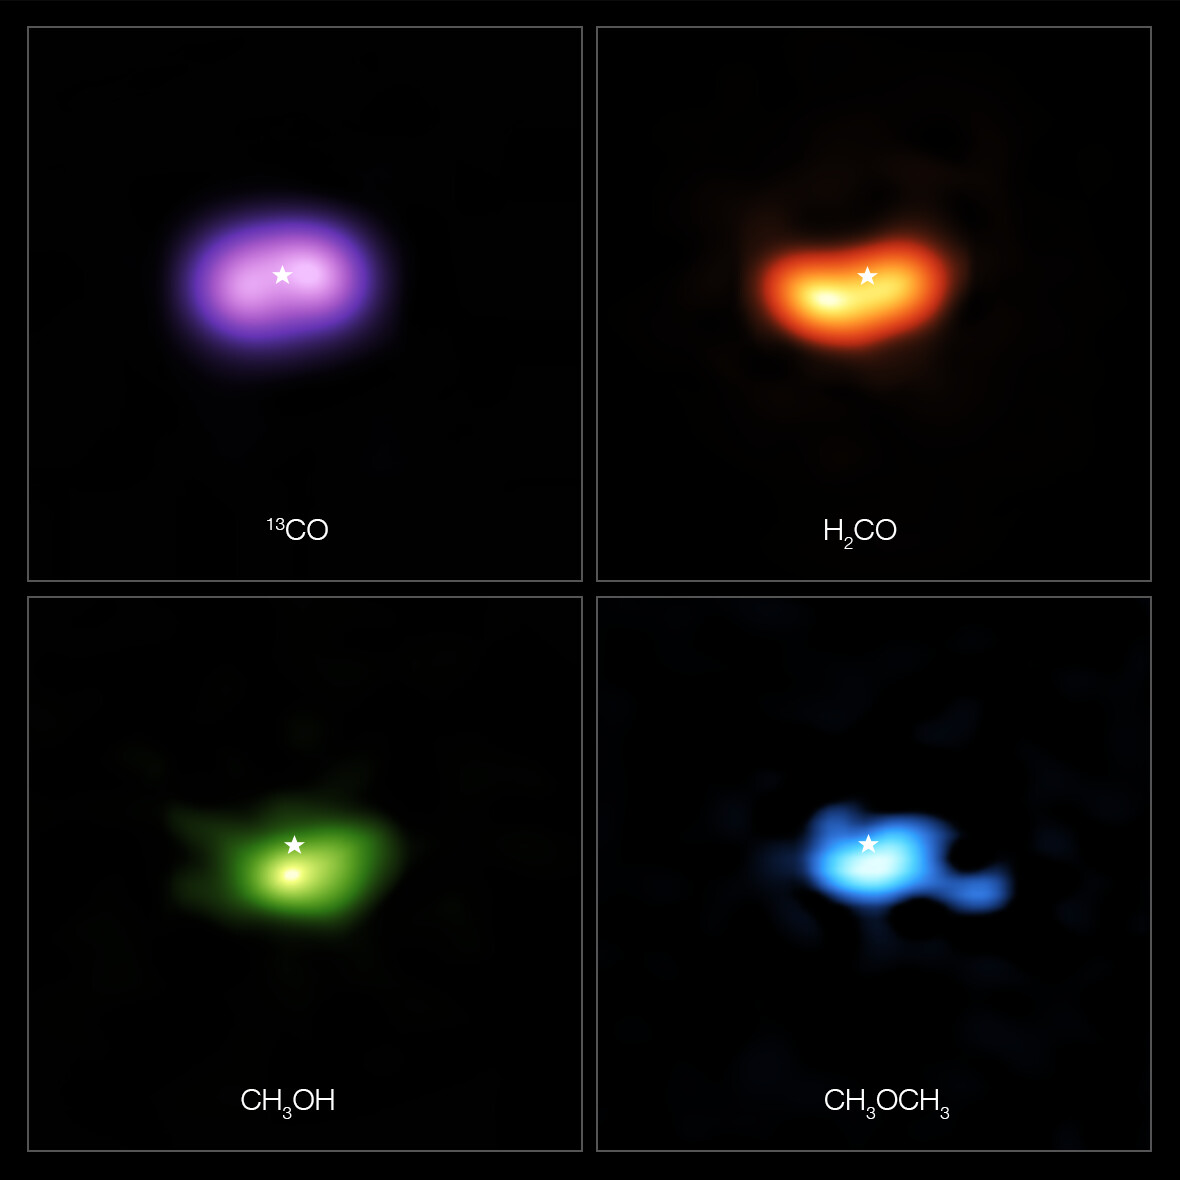

Molecules in the disc around the star IRS 48

These images from the Atacama Large Millimeter/submillimeter Array (ALMA) show where various gas molecules were found in the disc around the IRS 48 star, also known as Oph-IRS 48. The disc contains a cashew-nut-shaped region in its southern part, which traps millimetre-sized dust grains that can come together and grow into kilometre-sized objects like comets, asteroids and potentially even planets. Recent observations spotted several complex organic molecules in this region, including formaldehyde (H2CO; orange), methanol (CH3OH; green) and dimethyl ether (CH3OCH3; blue), the last being the largest molecule found in a planet-forming disc to date. The emission signaling the presence of these molecules is clearly stronger in the disc’s dust trap, while carbon monoxide gas (CO; purple) is present in the entire gas disc. The location of the central star is marked with a star in all four images. The dust trap is about the same size as the area taken up by the methanol emission, shown on the bottom left.

Credit: ALMA (ESO/NAOJ/NRAO)/A. Pohl, van der Marel et al., Brunken et al